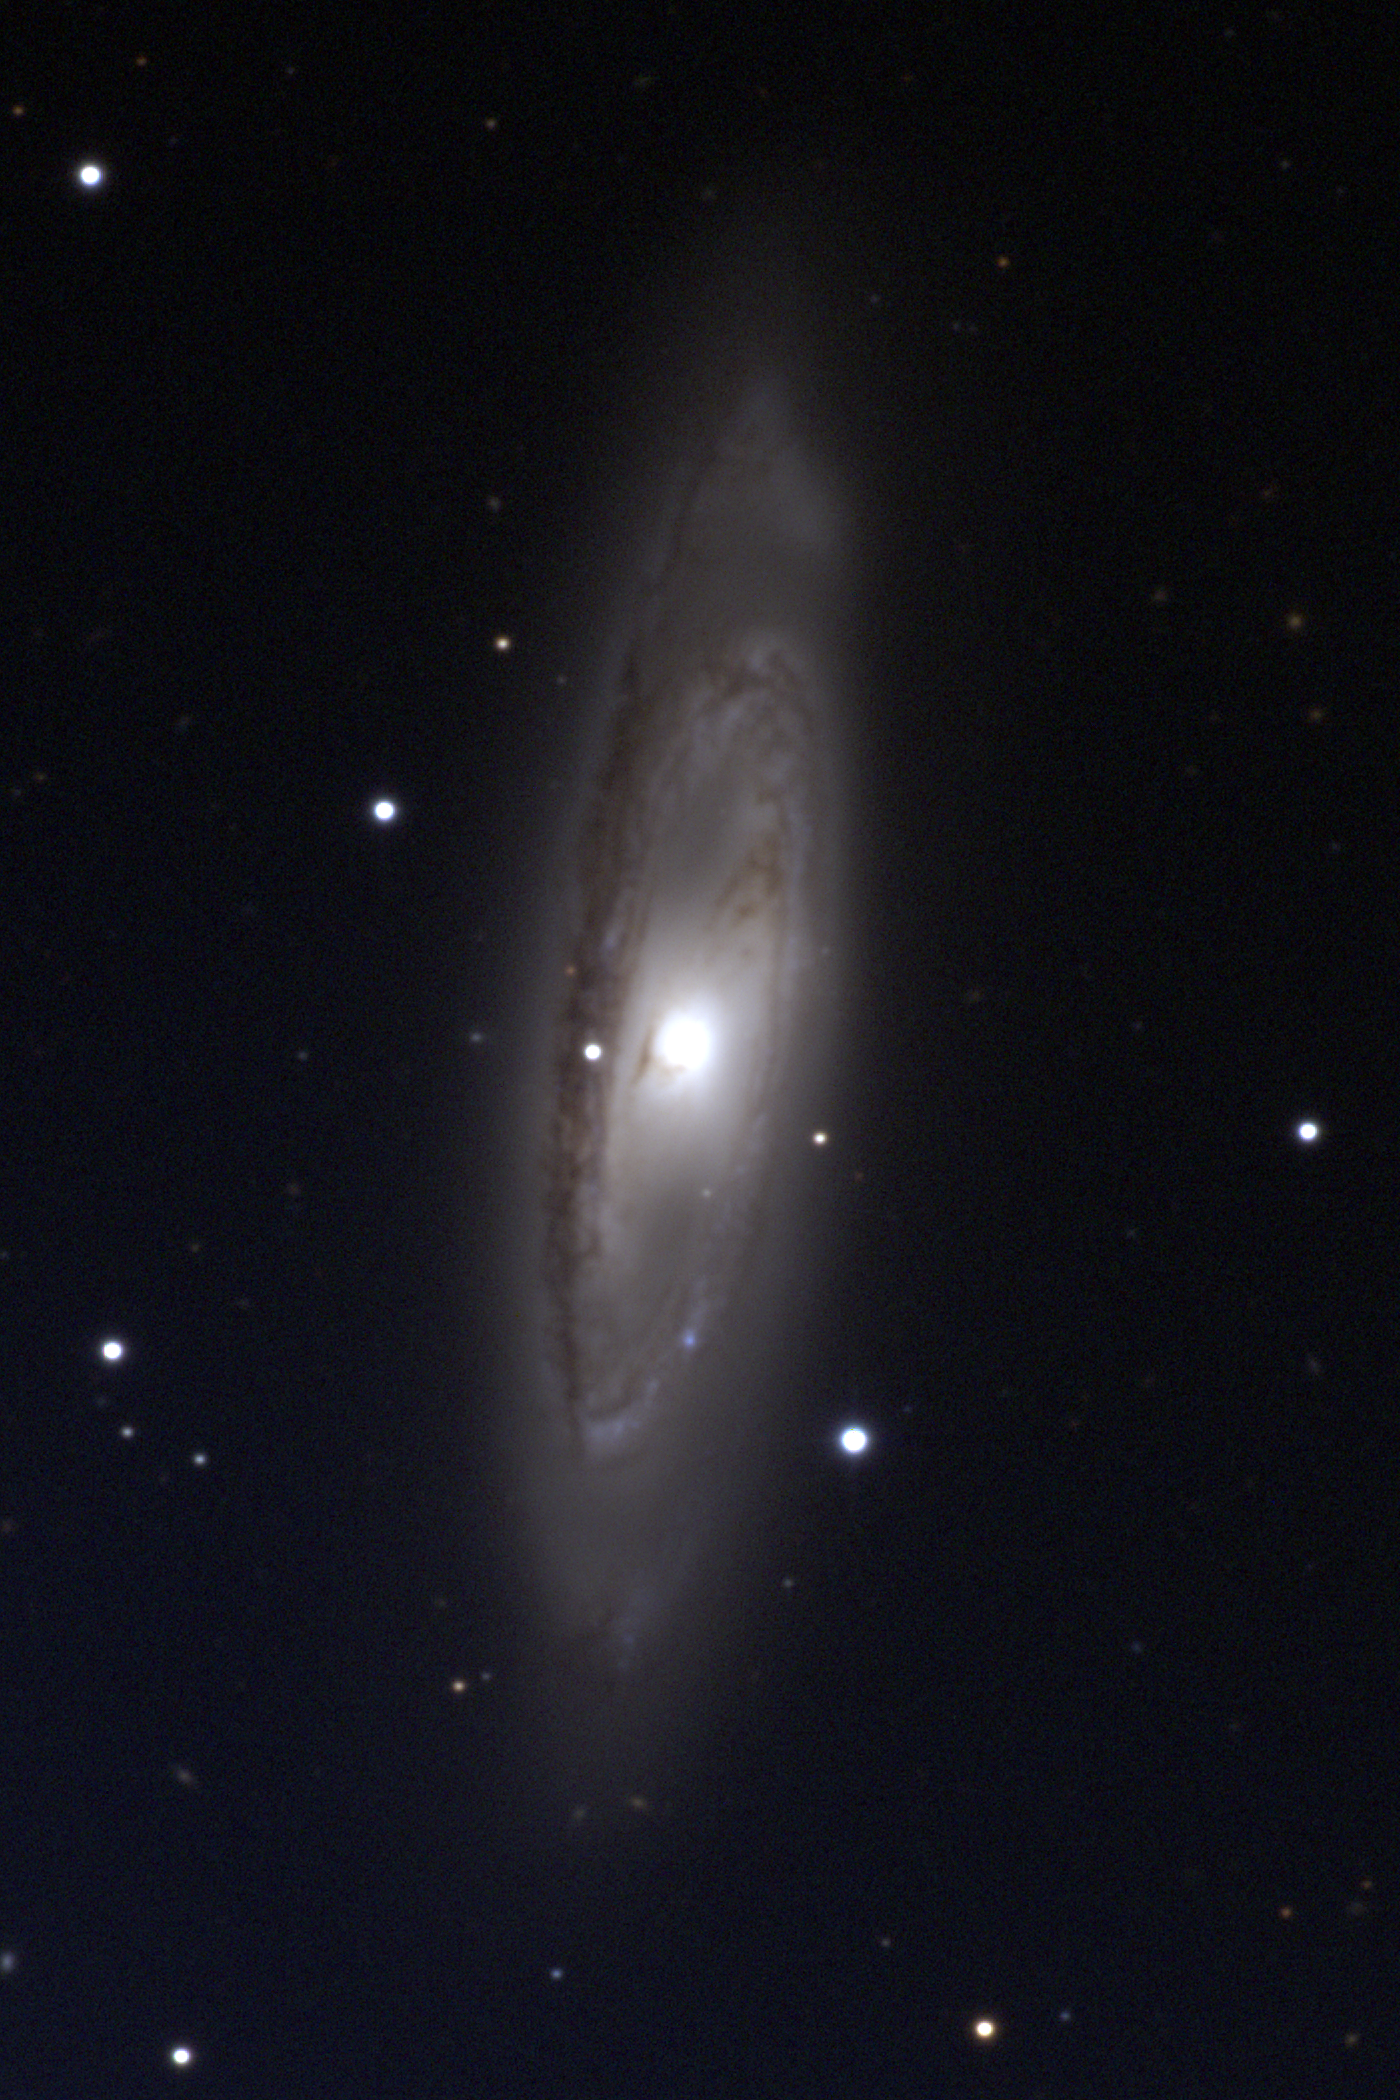

M65, NGC 3623

M65 is a spiral galaxy of type Sa in the constellation Leo. At a distance of about 35 million light-years, M65 apparently forms a triplet with its neighbors M66 and NGC3628, as seen in this lower resolution but wider field image. This image was taken with the WIYN 0.9-meter telescope at the Kitt Peak National Observatory on the night of December 19th 2002 UT. Image size 7.9x11.9 arc minutes.

Credit: NOIRLab/NSF/AURA